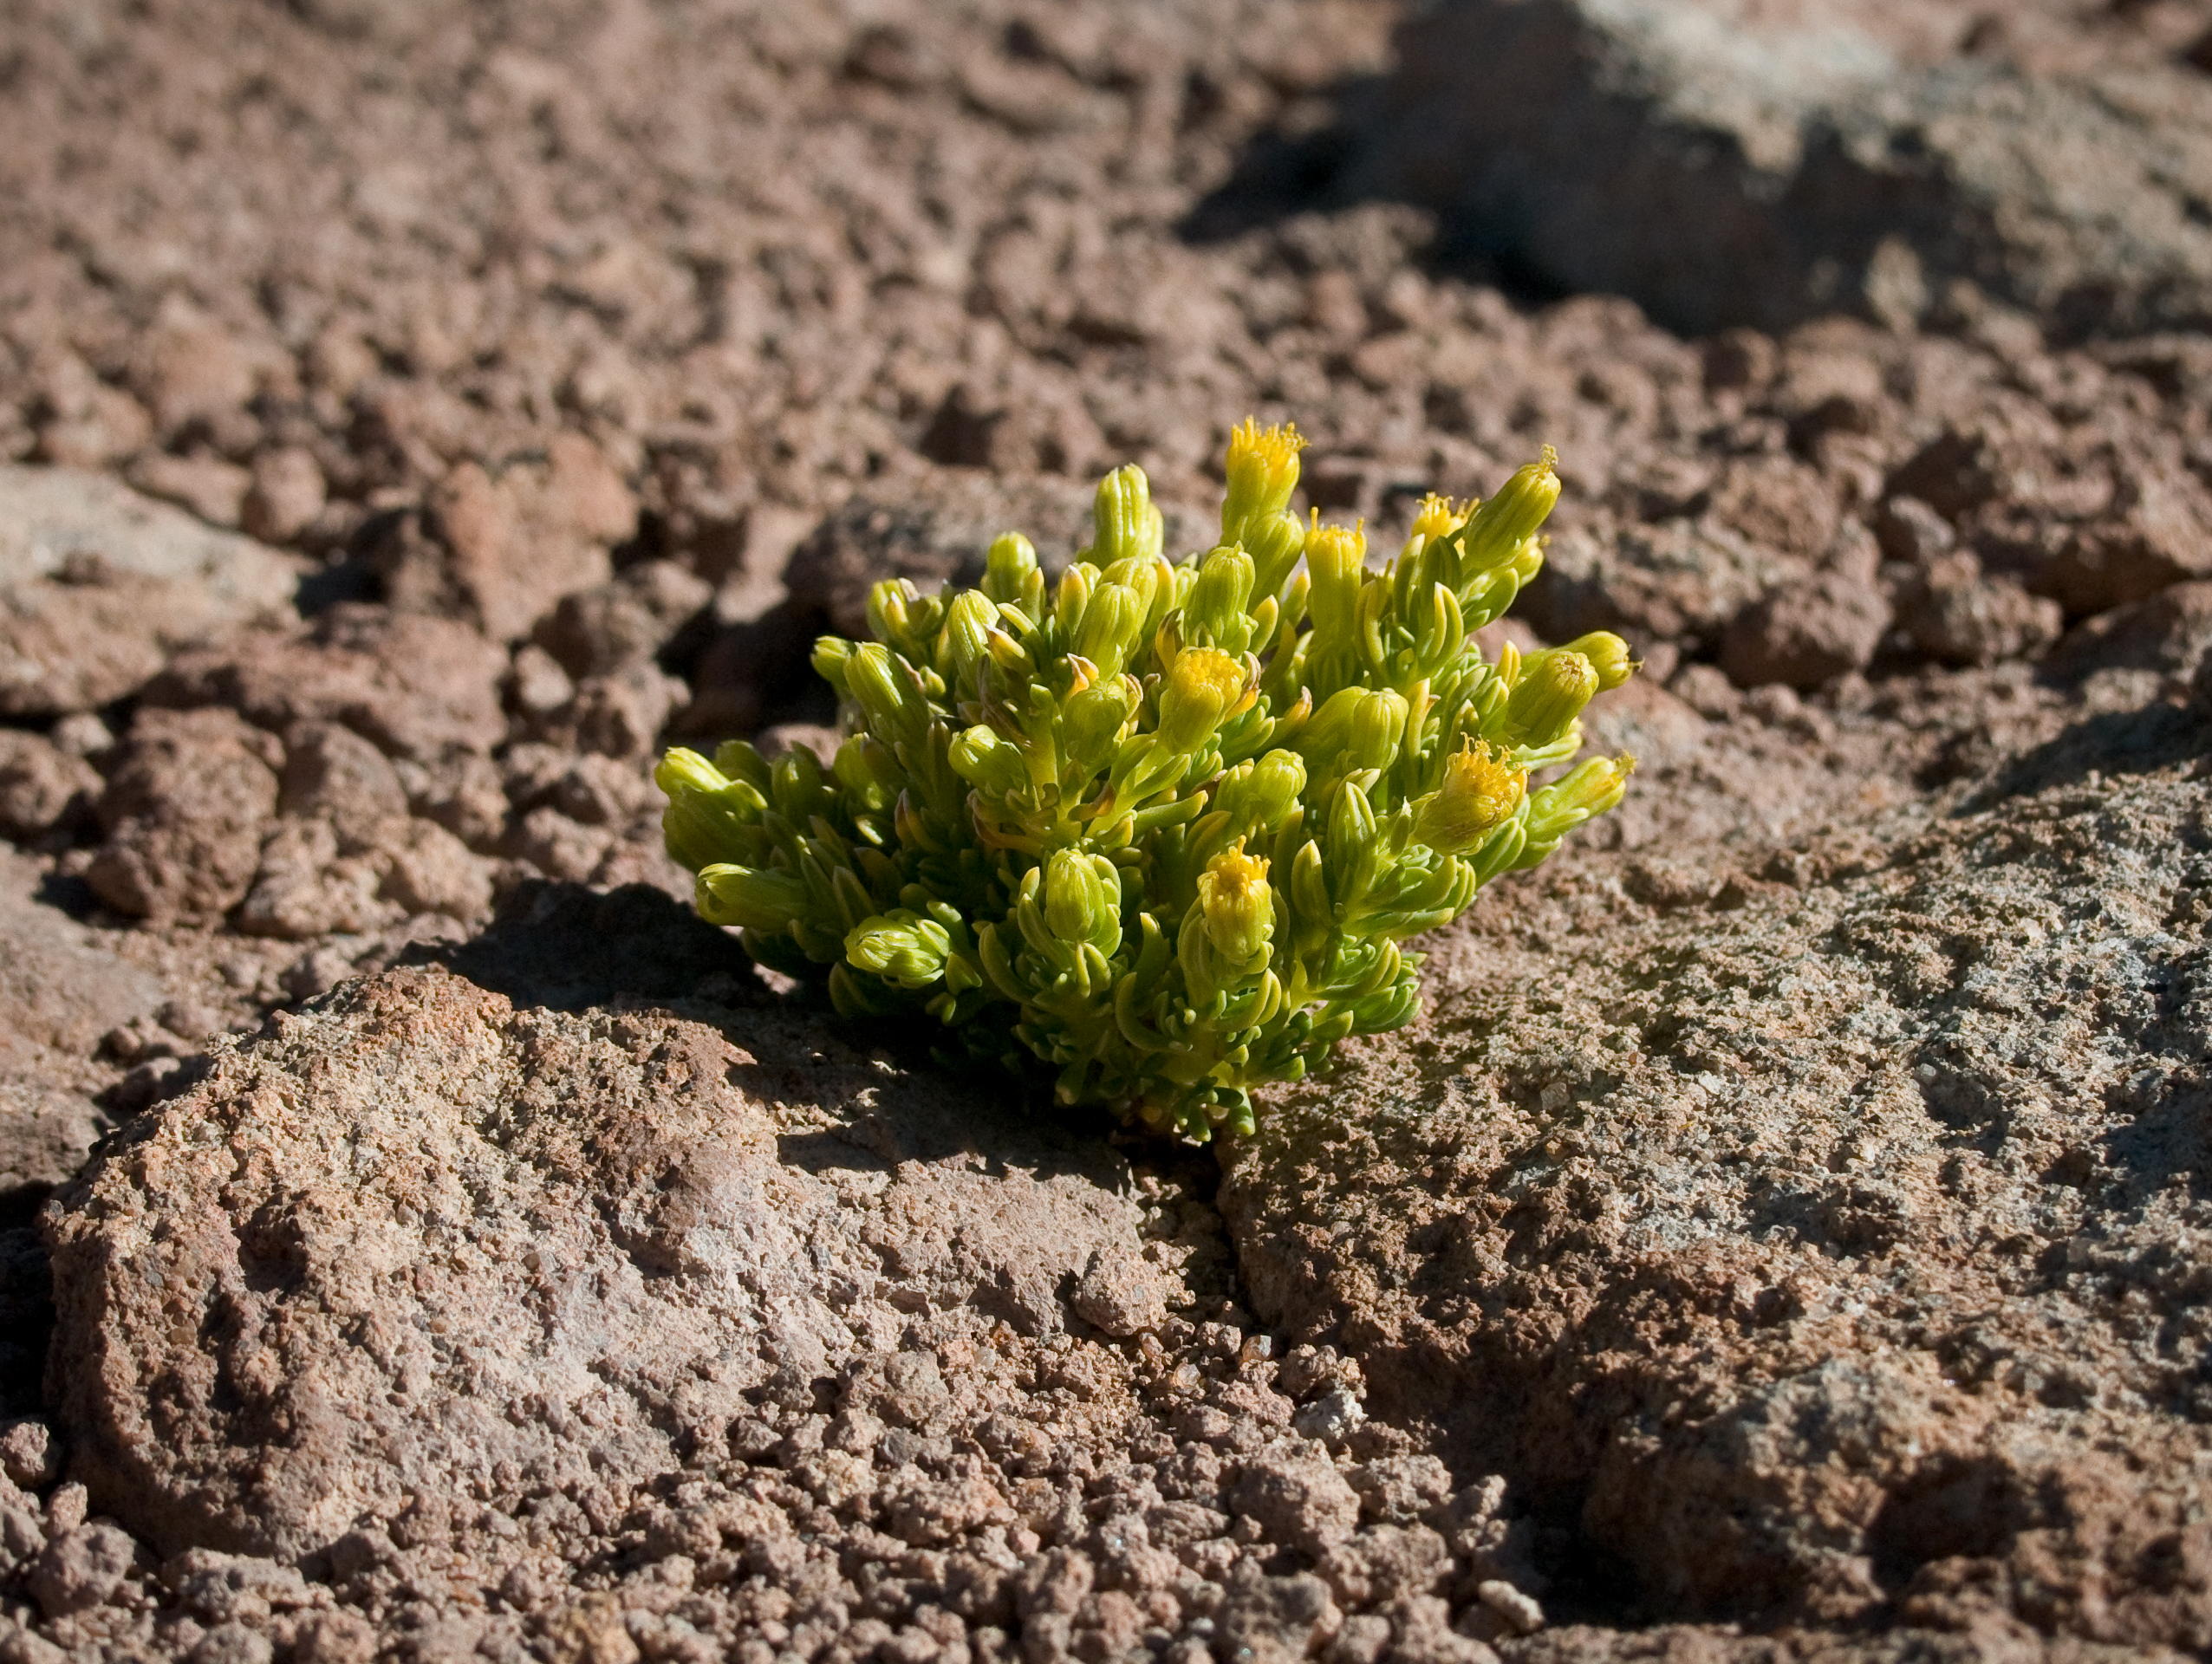

Life in the desert

Senecio aff. algens grows between dark rocks exposed to the west. The altitude of Toco Toco station, at 5150 m, is the highest for flowering plants observed so far near ALMA. This image was obtained in August 2004.

Credit: ESO